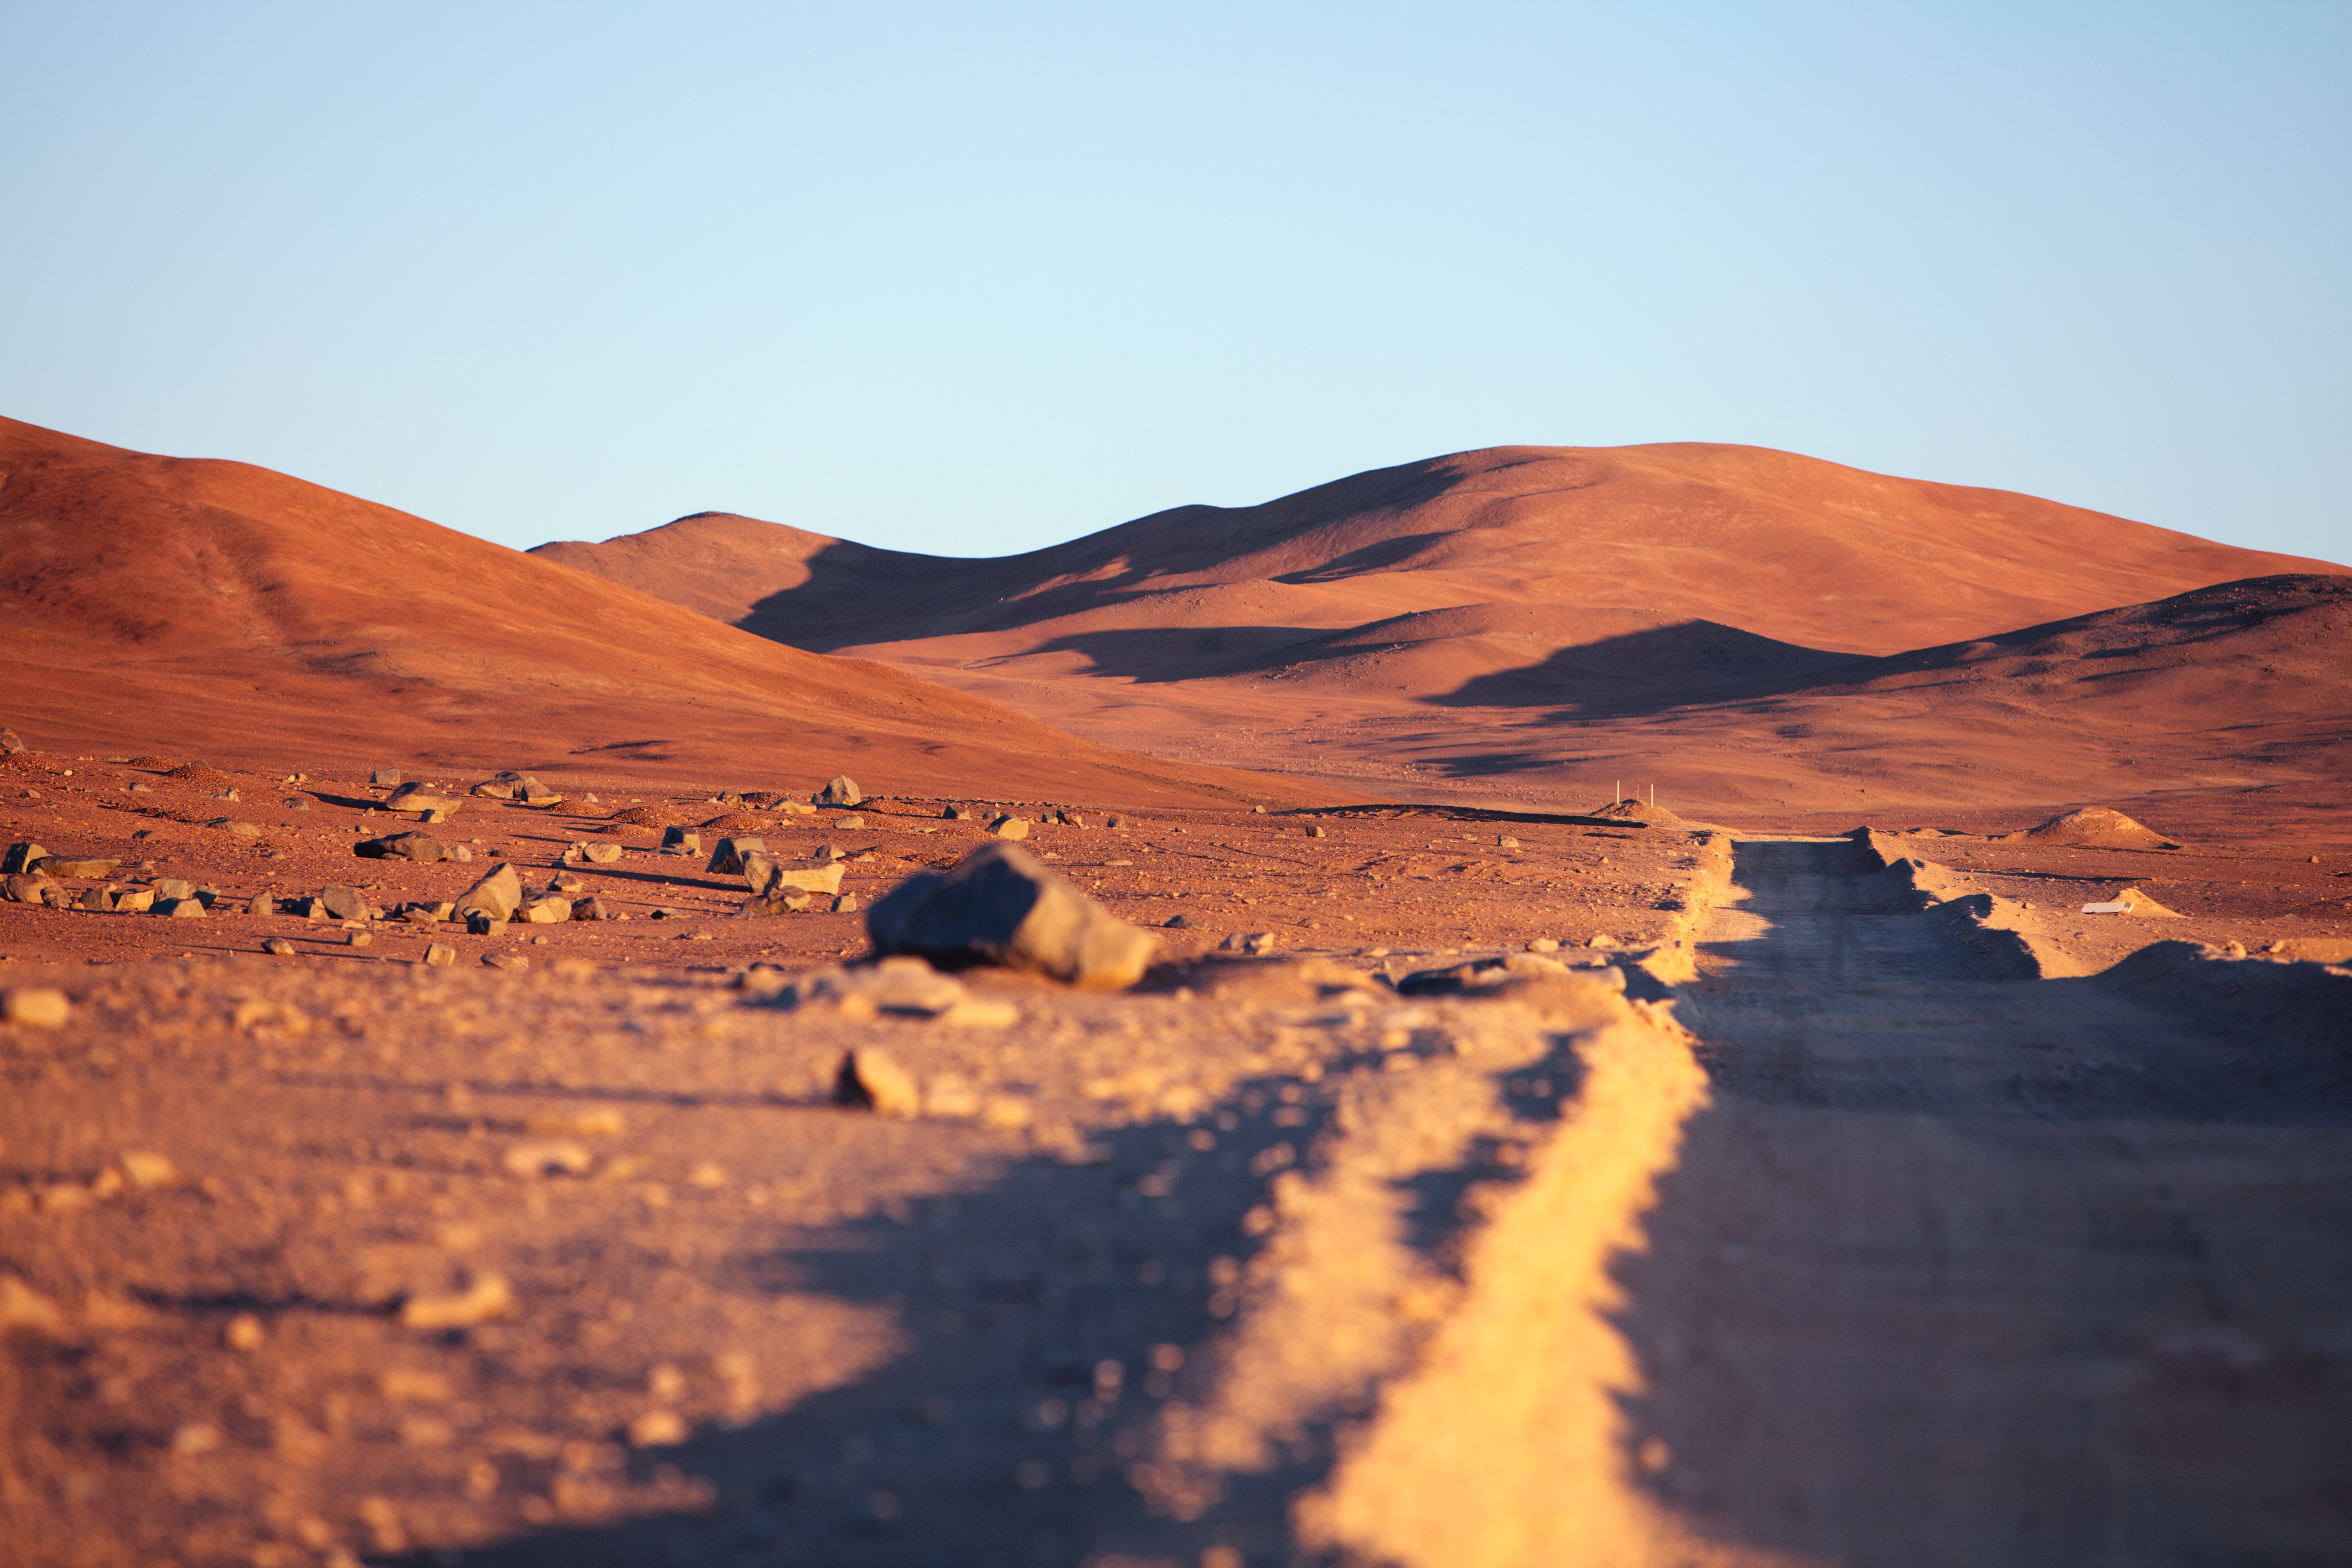

On the road from Paranal to Armazones

On the road from Paranal to Cerro Armazones.

Credit: ESO